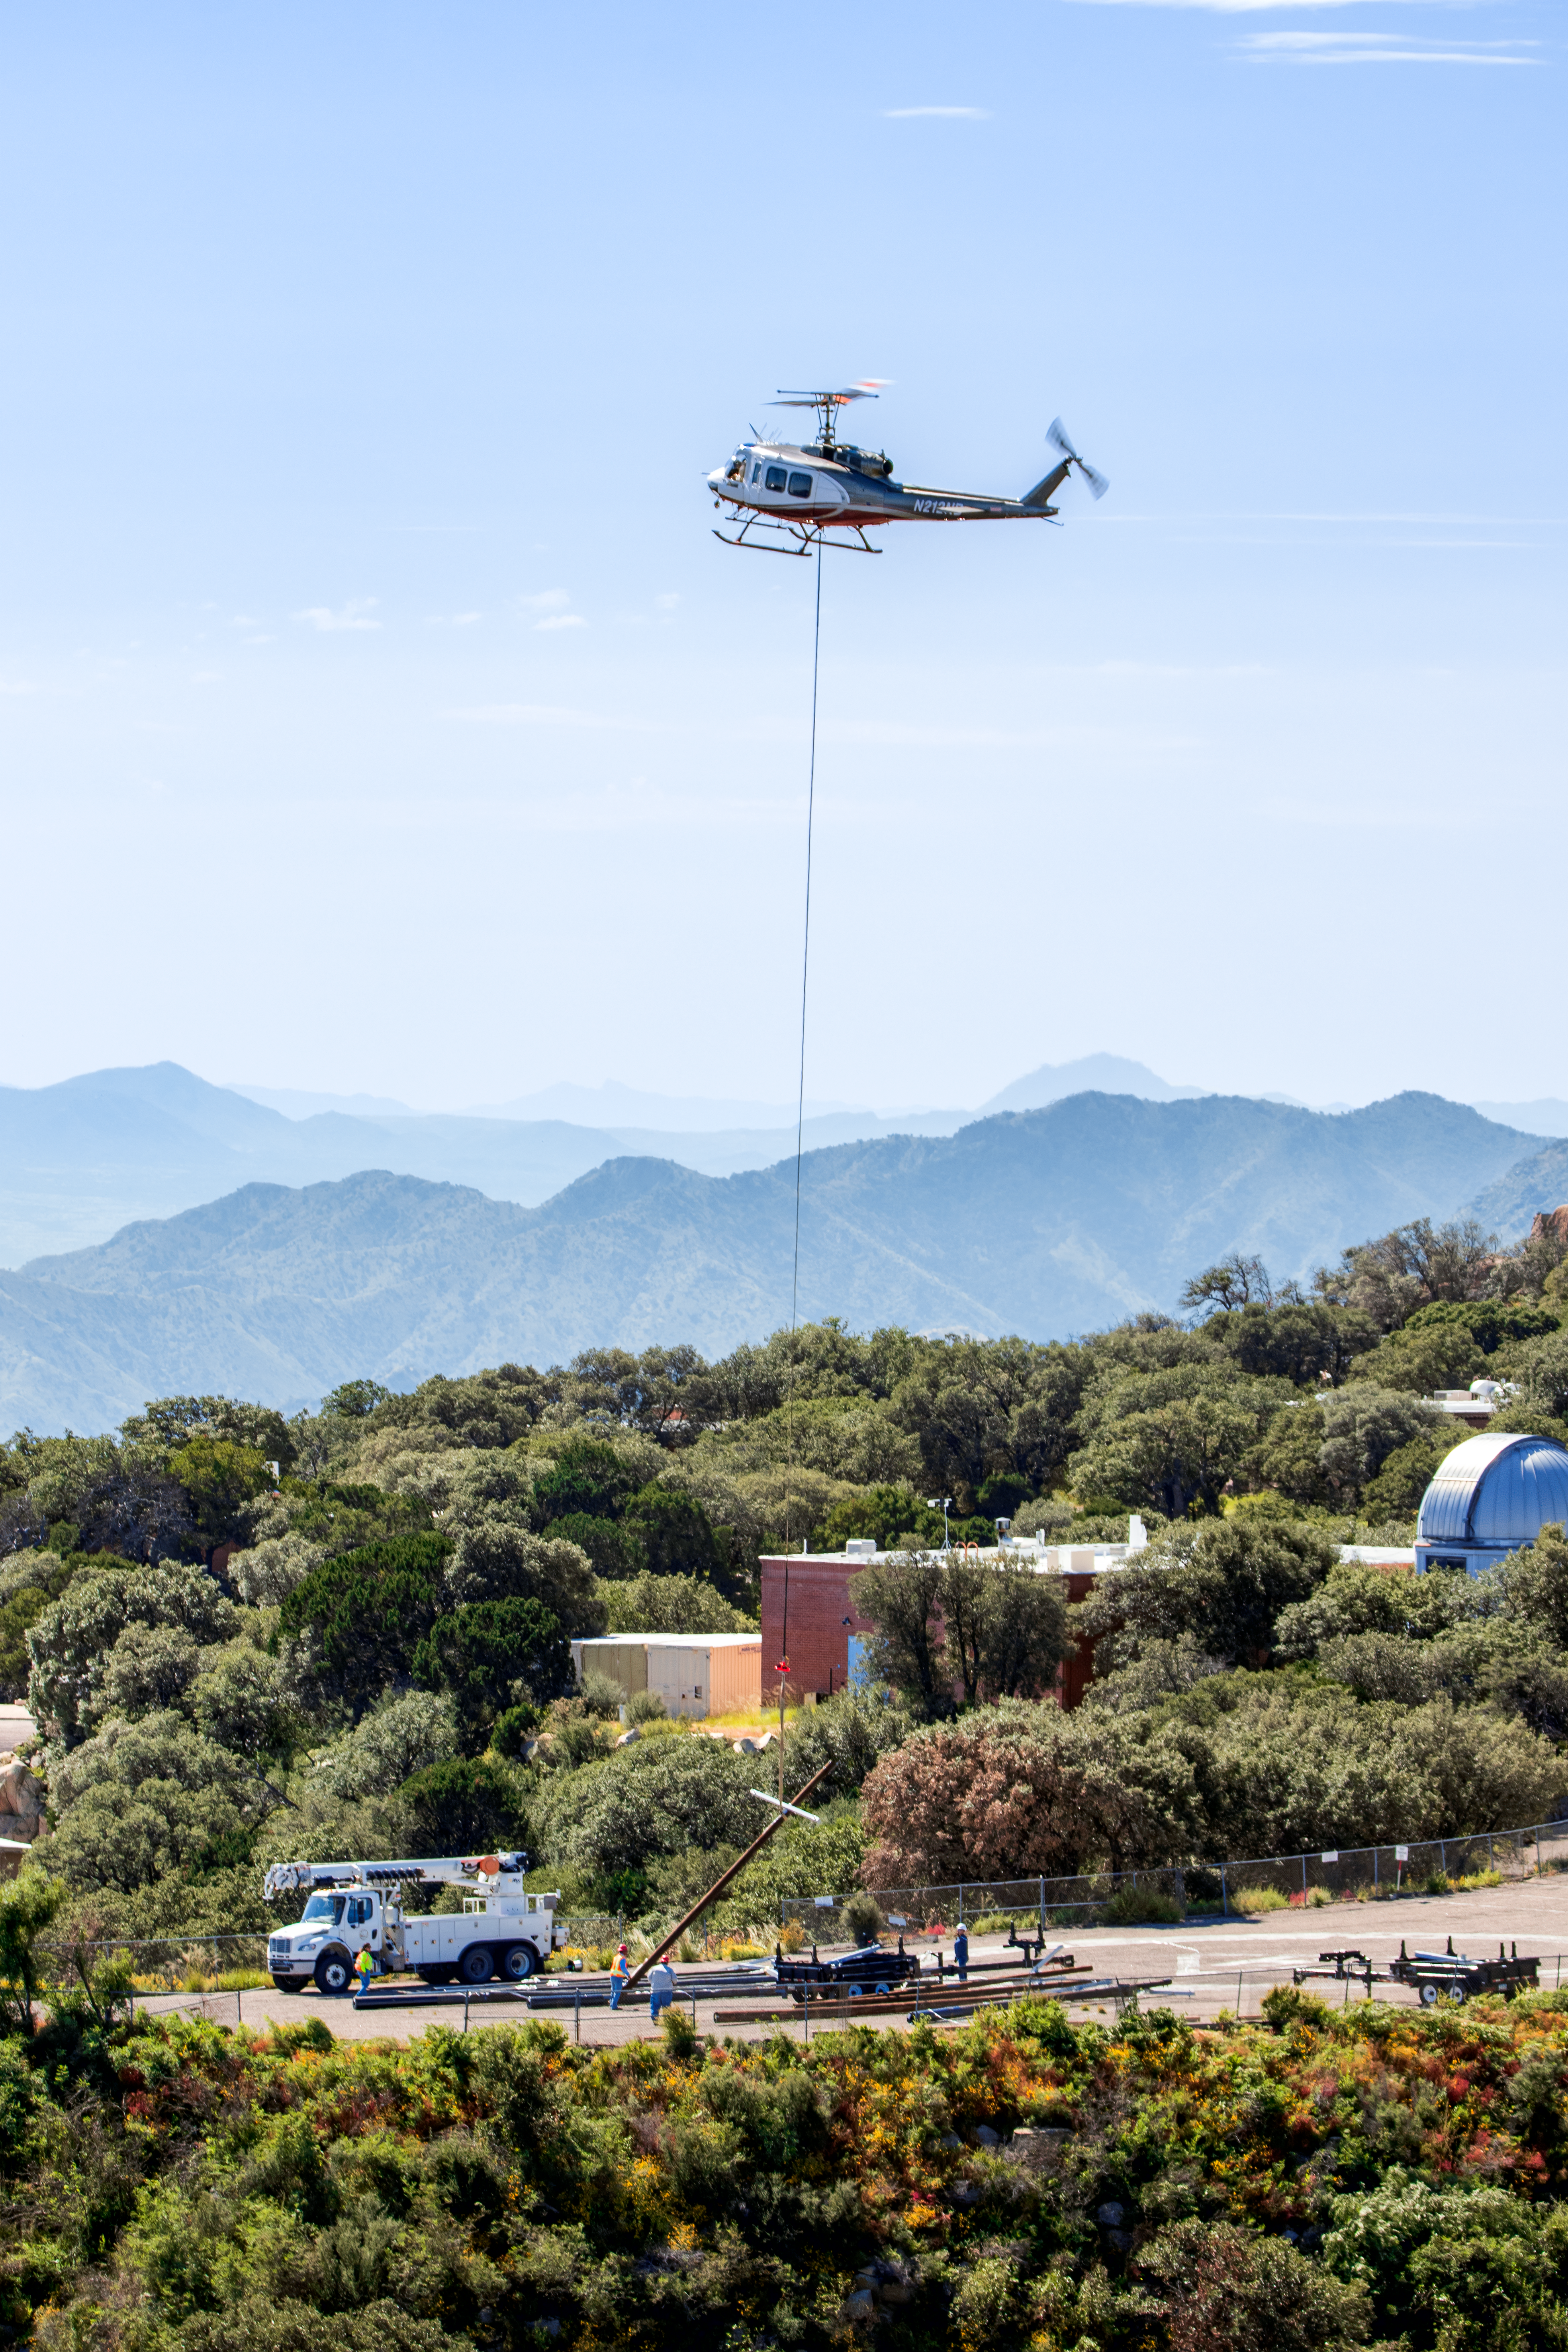

KPNO Power Pole Installation

Power pole installation taking place at Kitt Peak National Observatory in Arizona after the Contreras Fire.

Credit: KPNO/NOIRLab/NSF/AURA